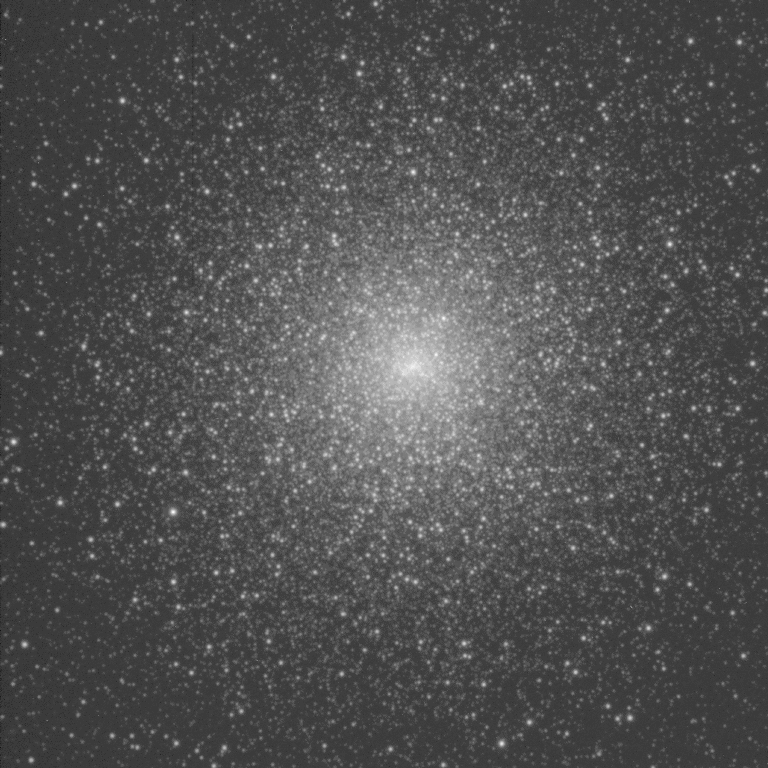

Globular cluster M15 (NGC 7078)

A 5 minute U-band exposure of the central region of M15, taken on 03 August 1995 with slightly better than one arc second seeing, with the 3.5-meter WIYN telescope.

Credit: Cohn, Lugger, Slavin and Murphy/WIYN/NOIRLab/NSF